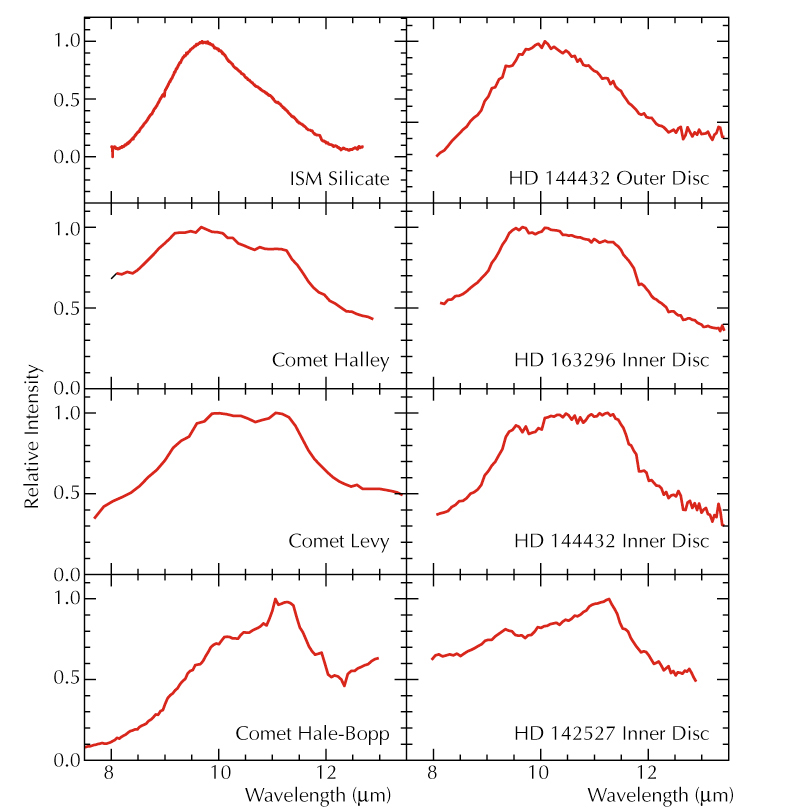

Mid-IR spectra of comets and protoplanetary discs

Comparison of the mid-IR spectra of interstellar dust grains (upper left), three solar system comets (left) and the outer and inner disc regions of the three young stars observed with MIDI and the VLTI. The similarities of the spectra in the same row are striking. The relative amount of crystalline content increases from the top towards the bottom.

Credit: ESO